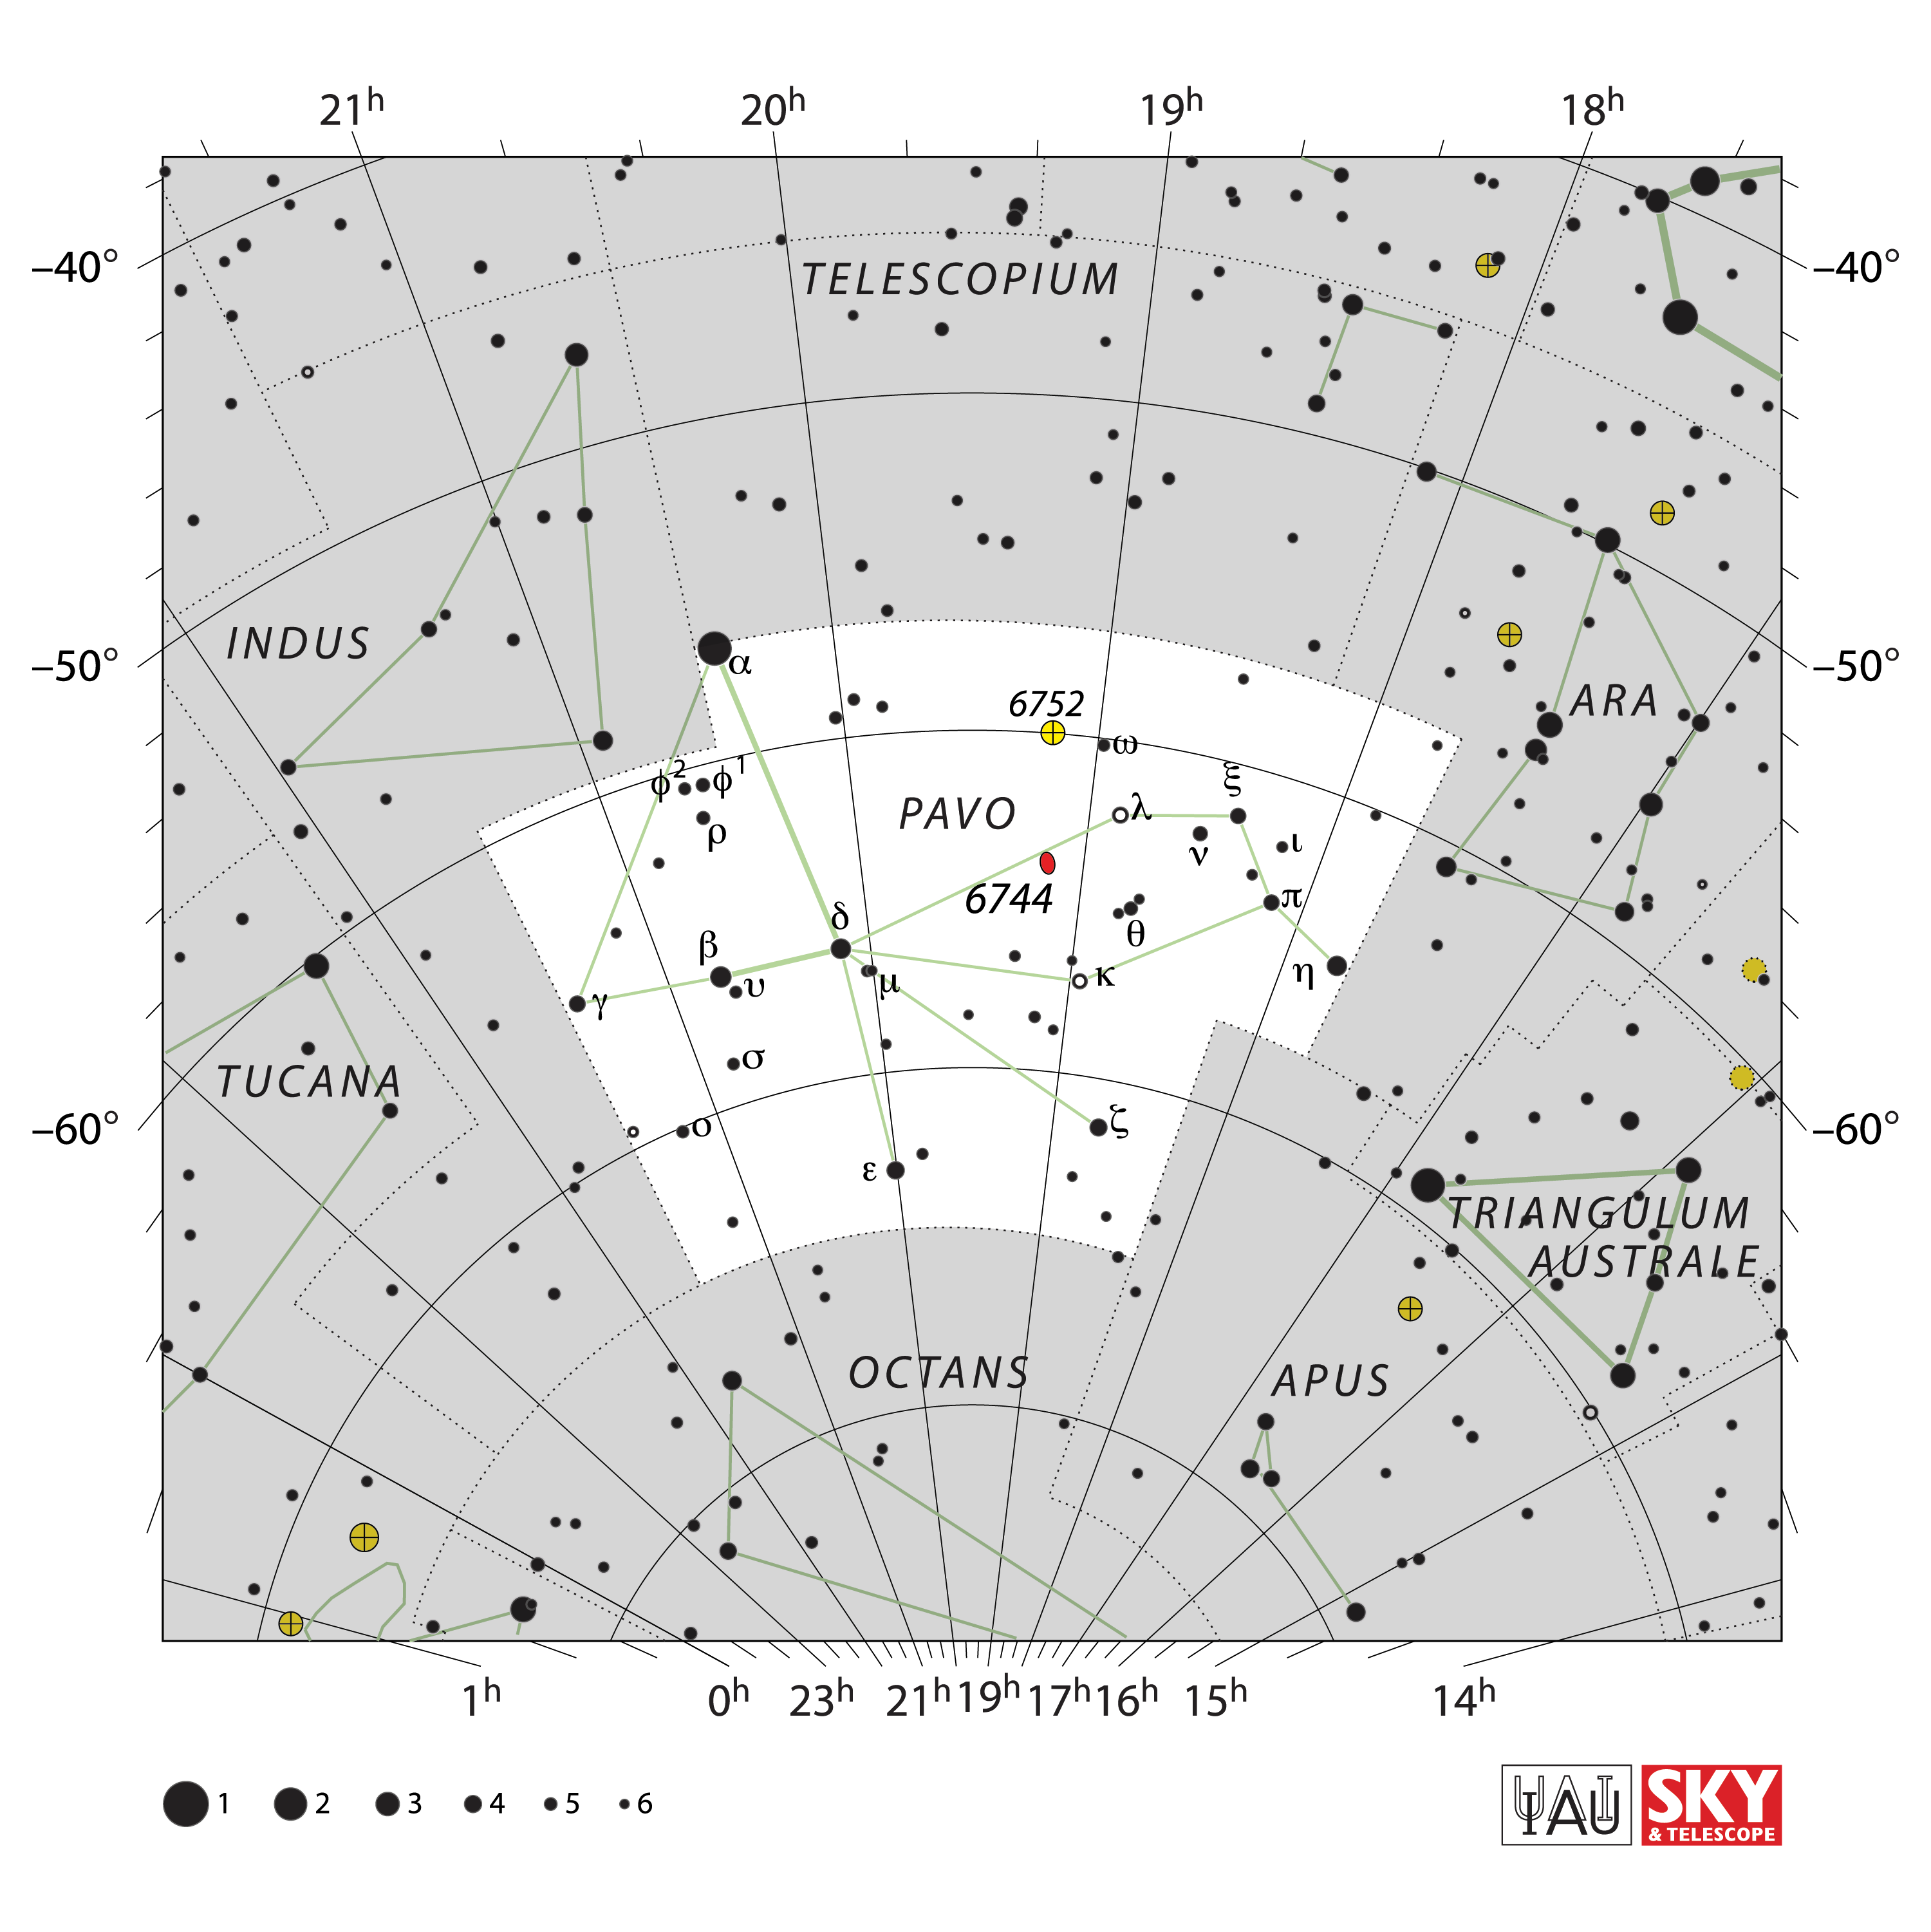

Pavo

Credit: IAU and Sky & Telescope